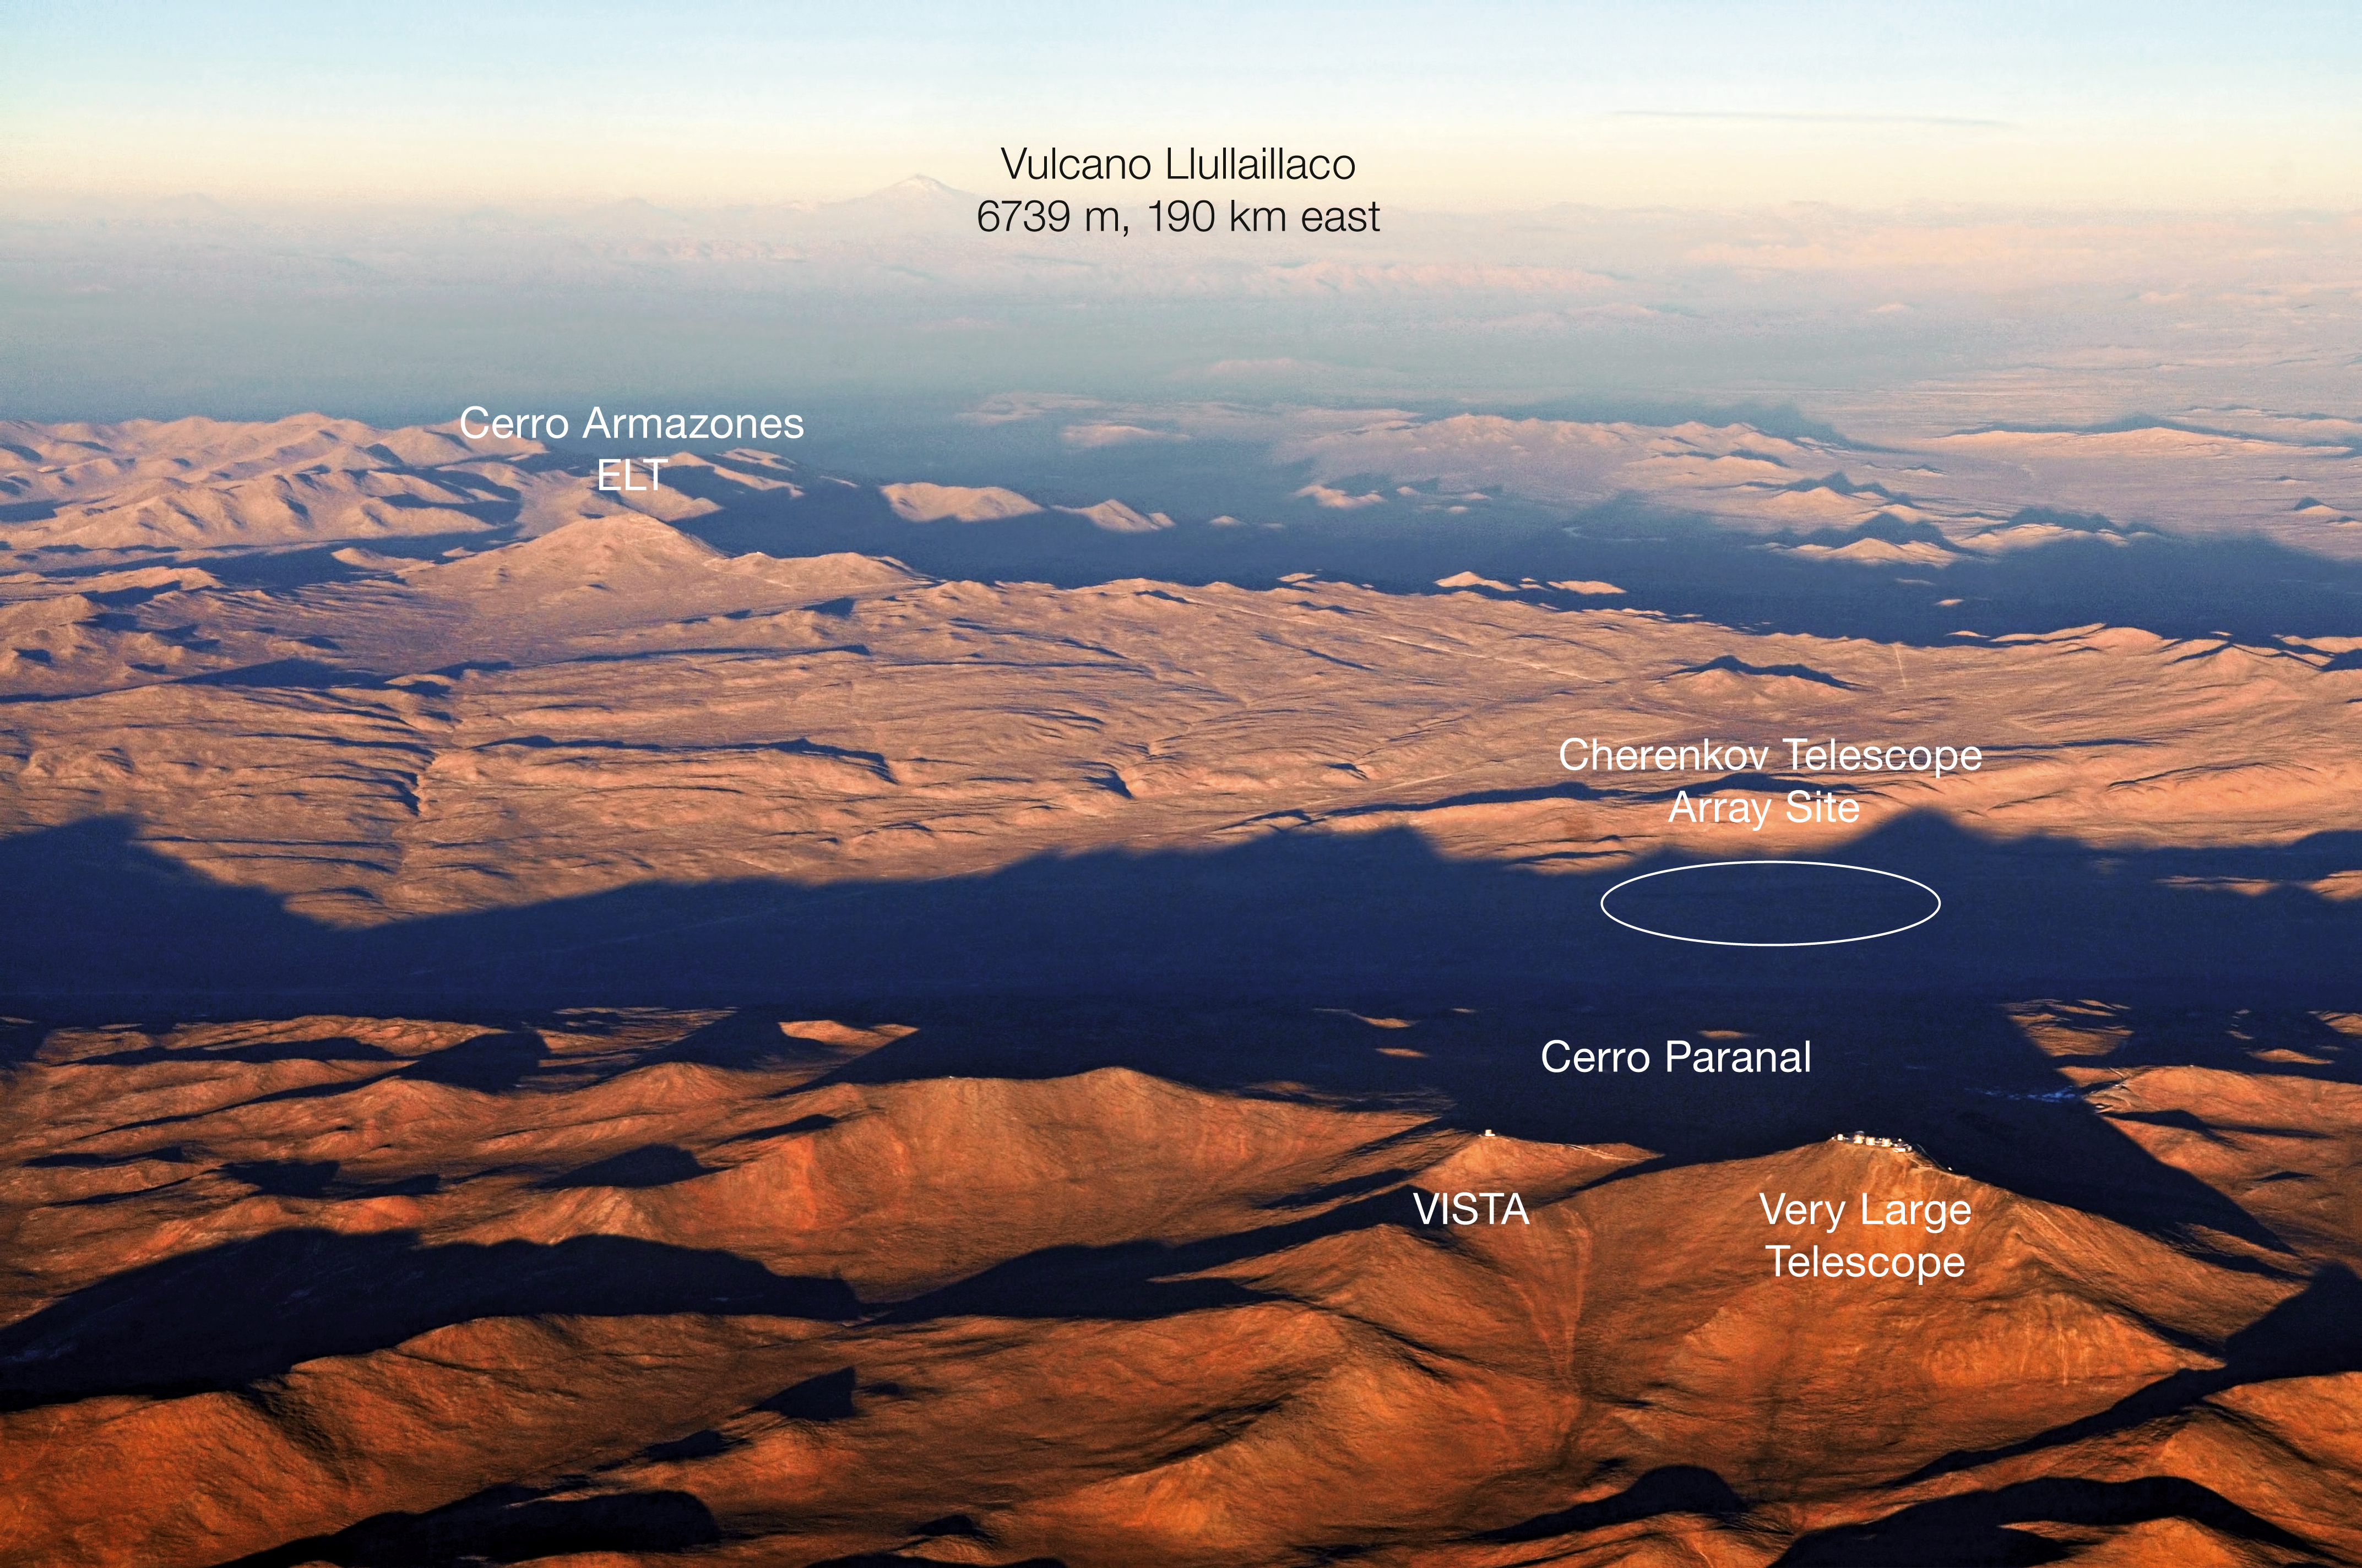

Cerro Paranal and Cerro Armazones in Chile

This aerial view shows beautifully the Chilean Atacama Desert around the ESO Paranal Observatory, home to the Very Large Telescope (seen at the bottom right). Close to the VLT, one can see the dome of the VISTA survey telescope, and to the right, the Paranal Residence and basecamp. The high peak in the distance is the 6739-metre high volcano belonging to the Andes, Llullaillaco. Also in the image, to the middle left, one can see an isolated peak with a curvy road leading to its summit. This is Cerro Armazones, the selected home for the future European Extremely Large Telescope (E-ELT).

Credit: ESO/M. Tarenghi